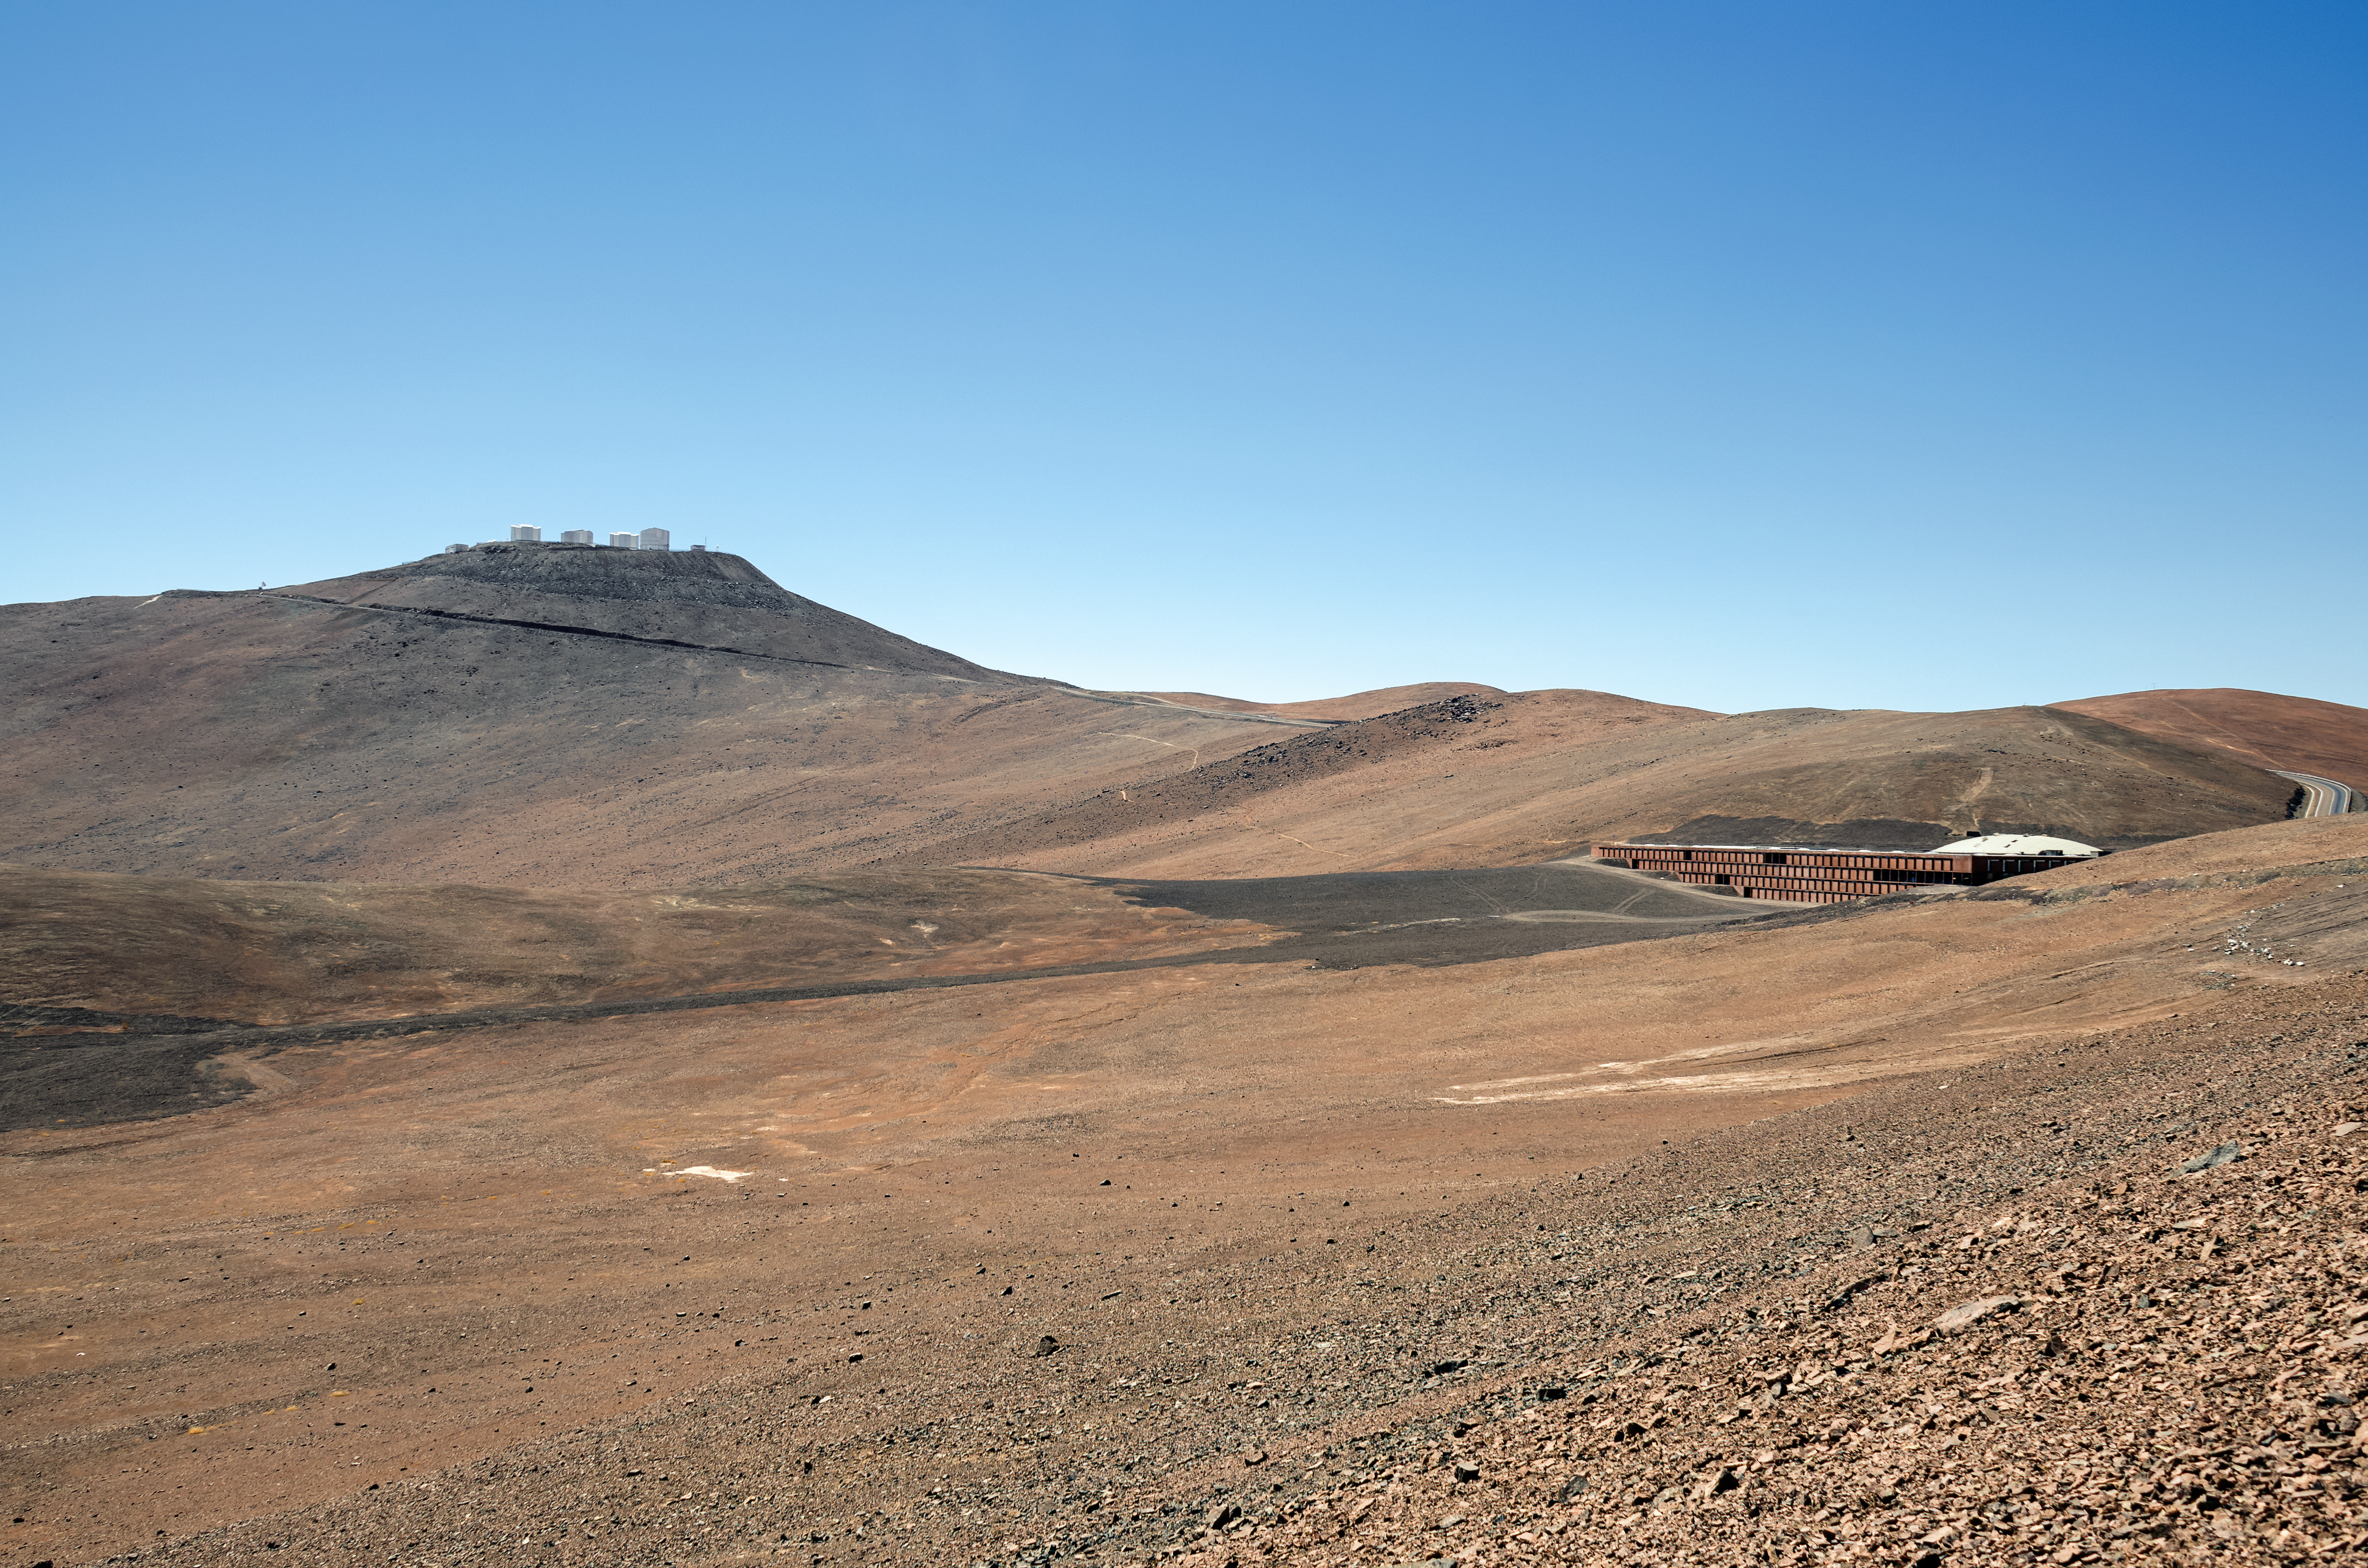

Residencia and VLT

When it's not busy serving as a Bond villain's lair, the Paranal Residencia (building tucked away on the right) is home away from home for the astronomers, engineers and technicians who work at ESO's Very Large Telescope (VLT), which can be glimpsed on the hill in the distance.

Credit: F. Millour/ESO